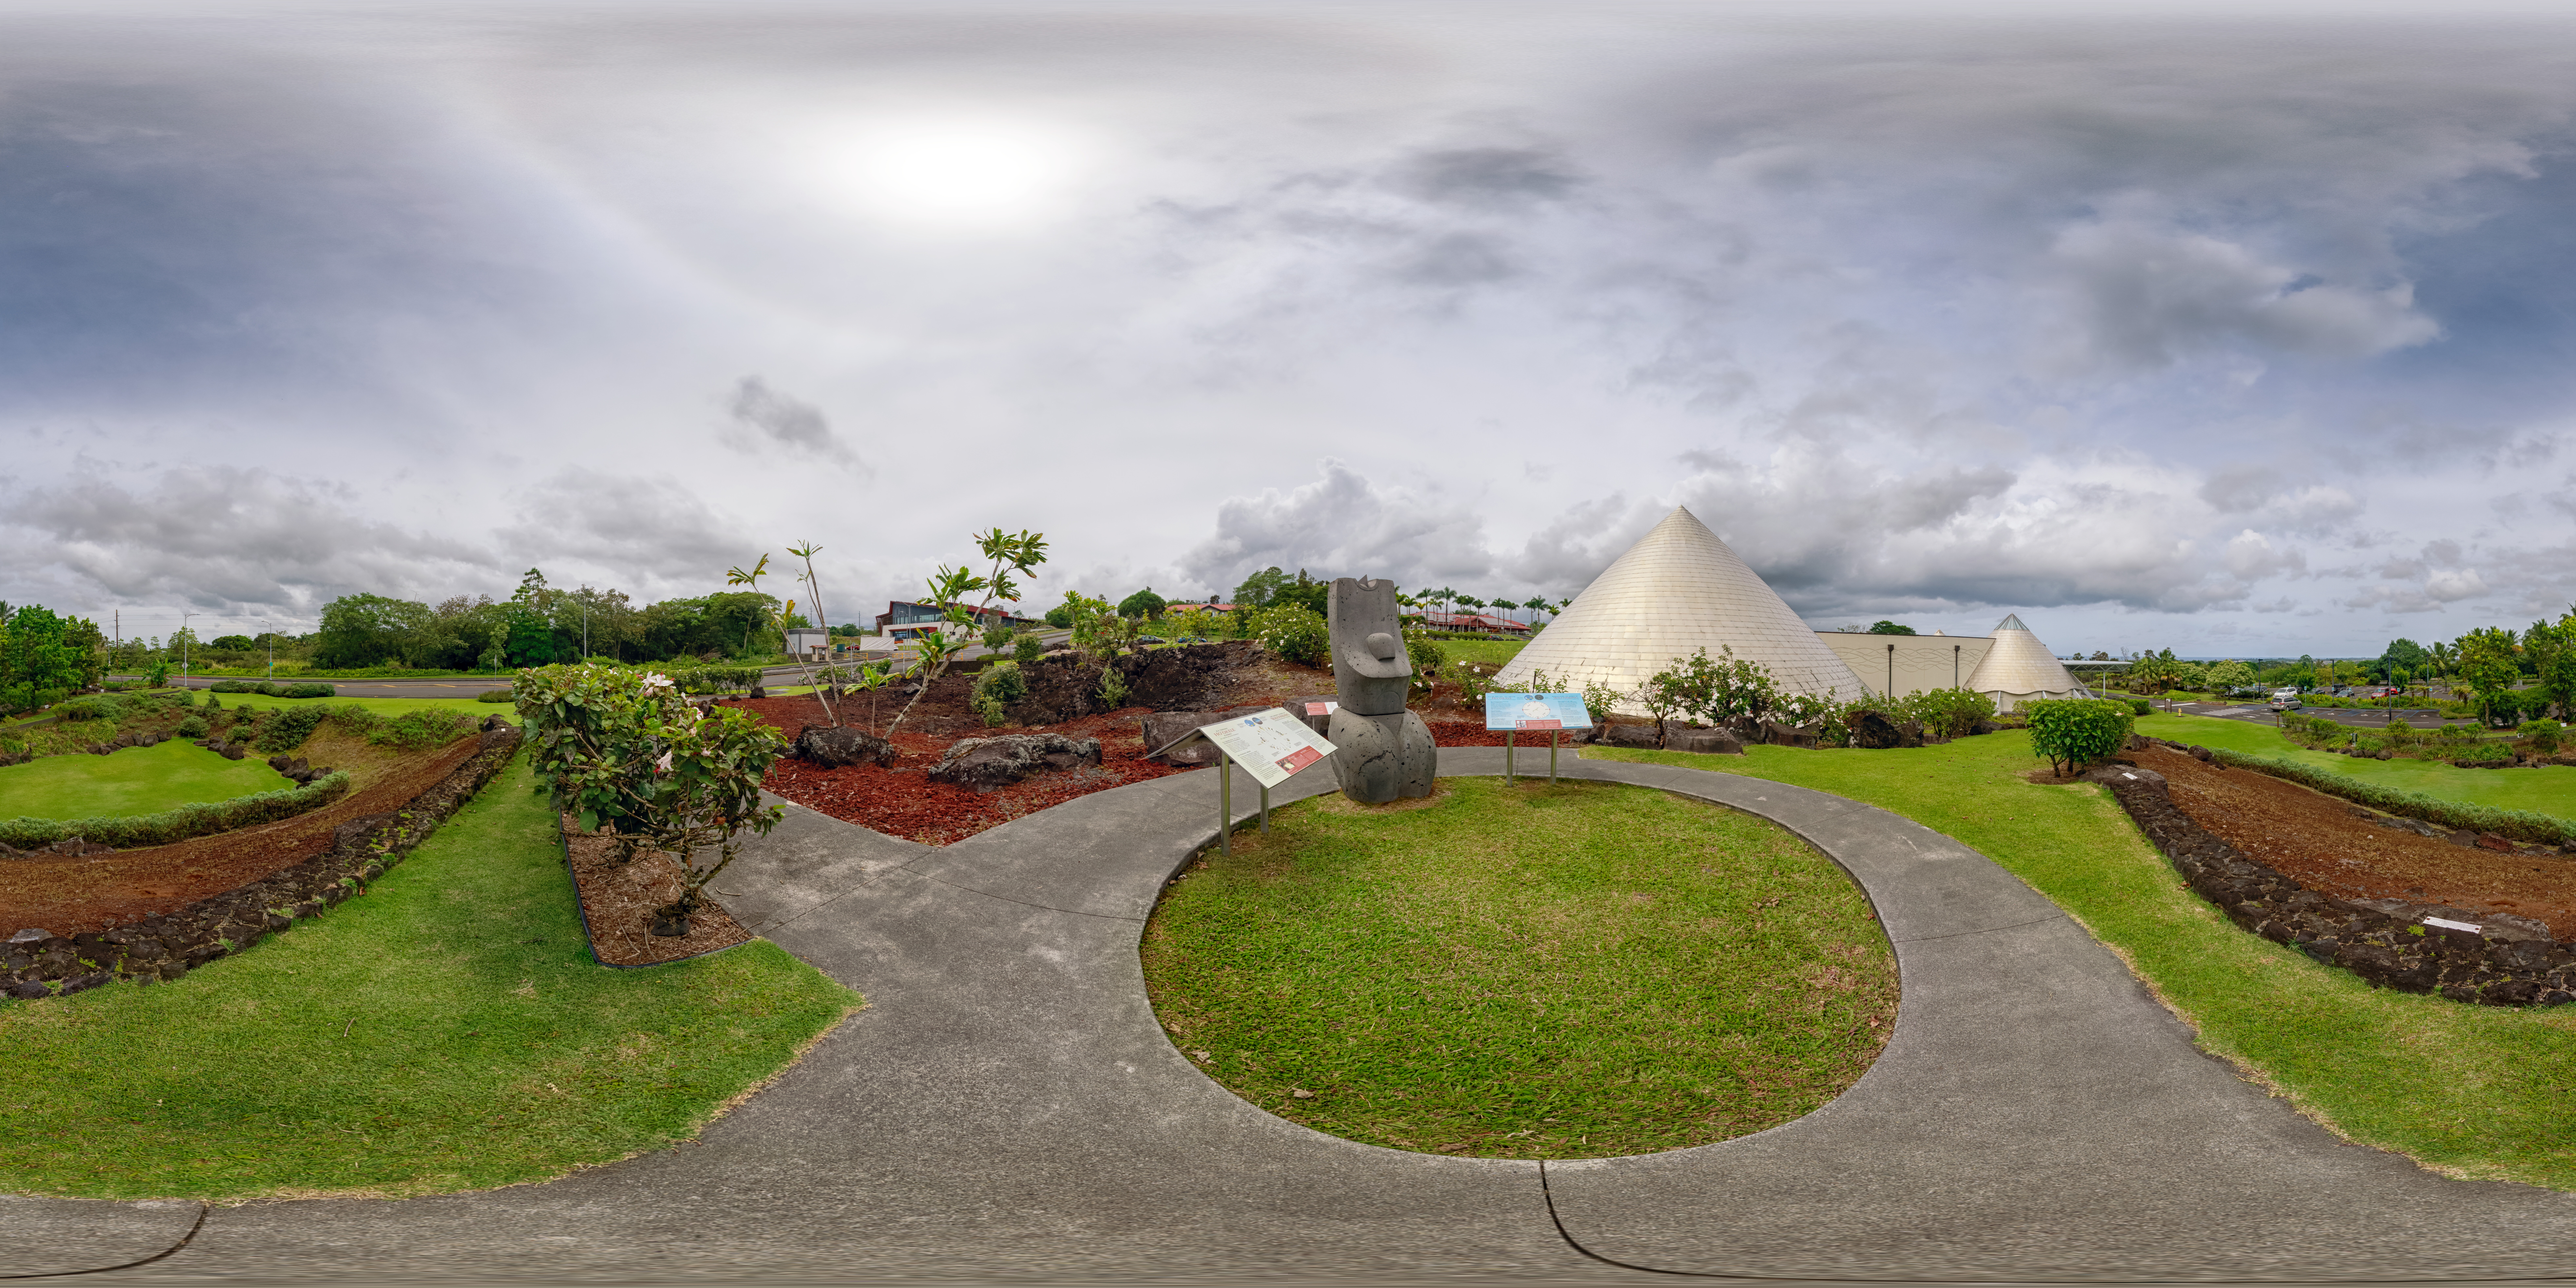

'Imiloa grounds 360 Degree View

A 360 degree panoramic view of the grounds of the ‘Imiloa Astronomy Center and planetarium, near the Gemini North Hilo Base facility on a cloudy day.

Credit: NOIRLab/AURA/NSF/P. Horálek